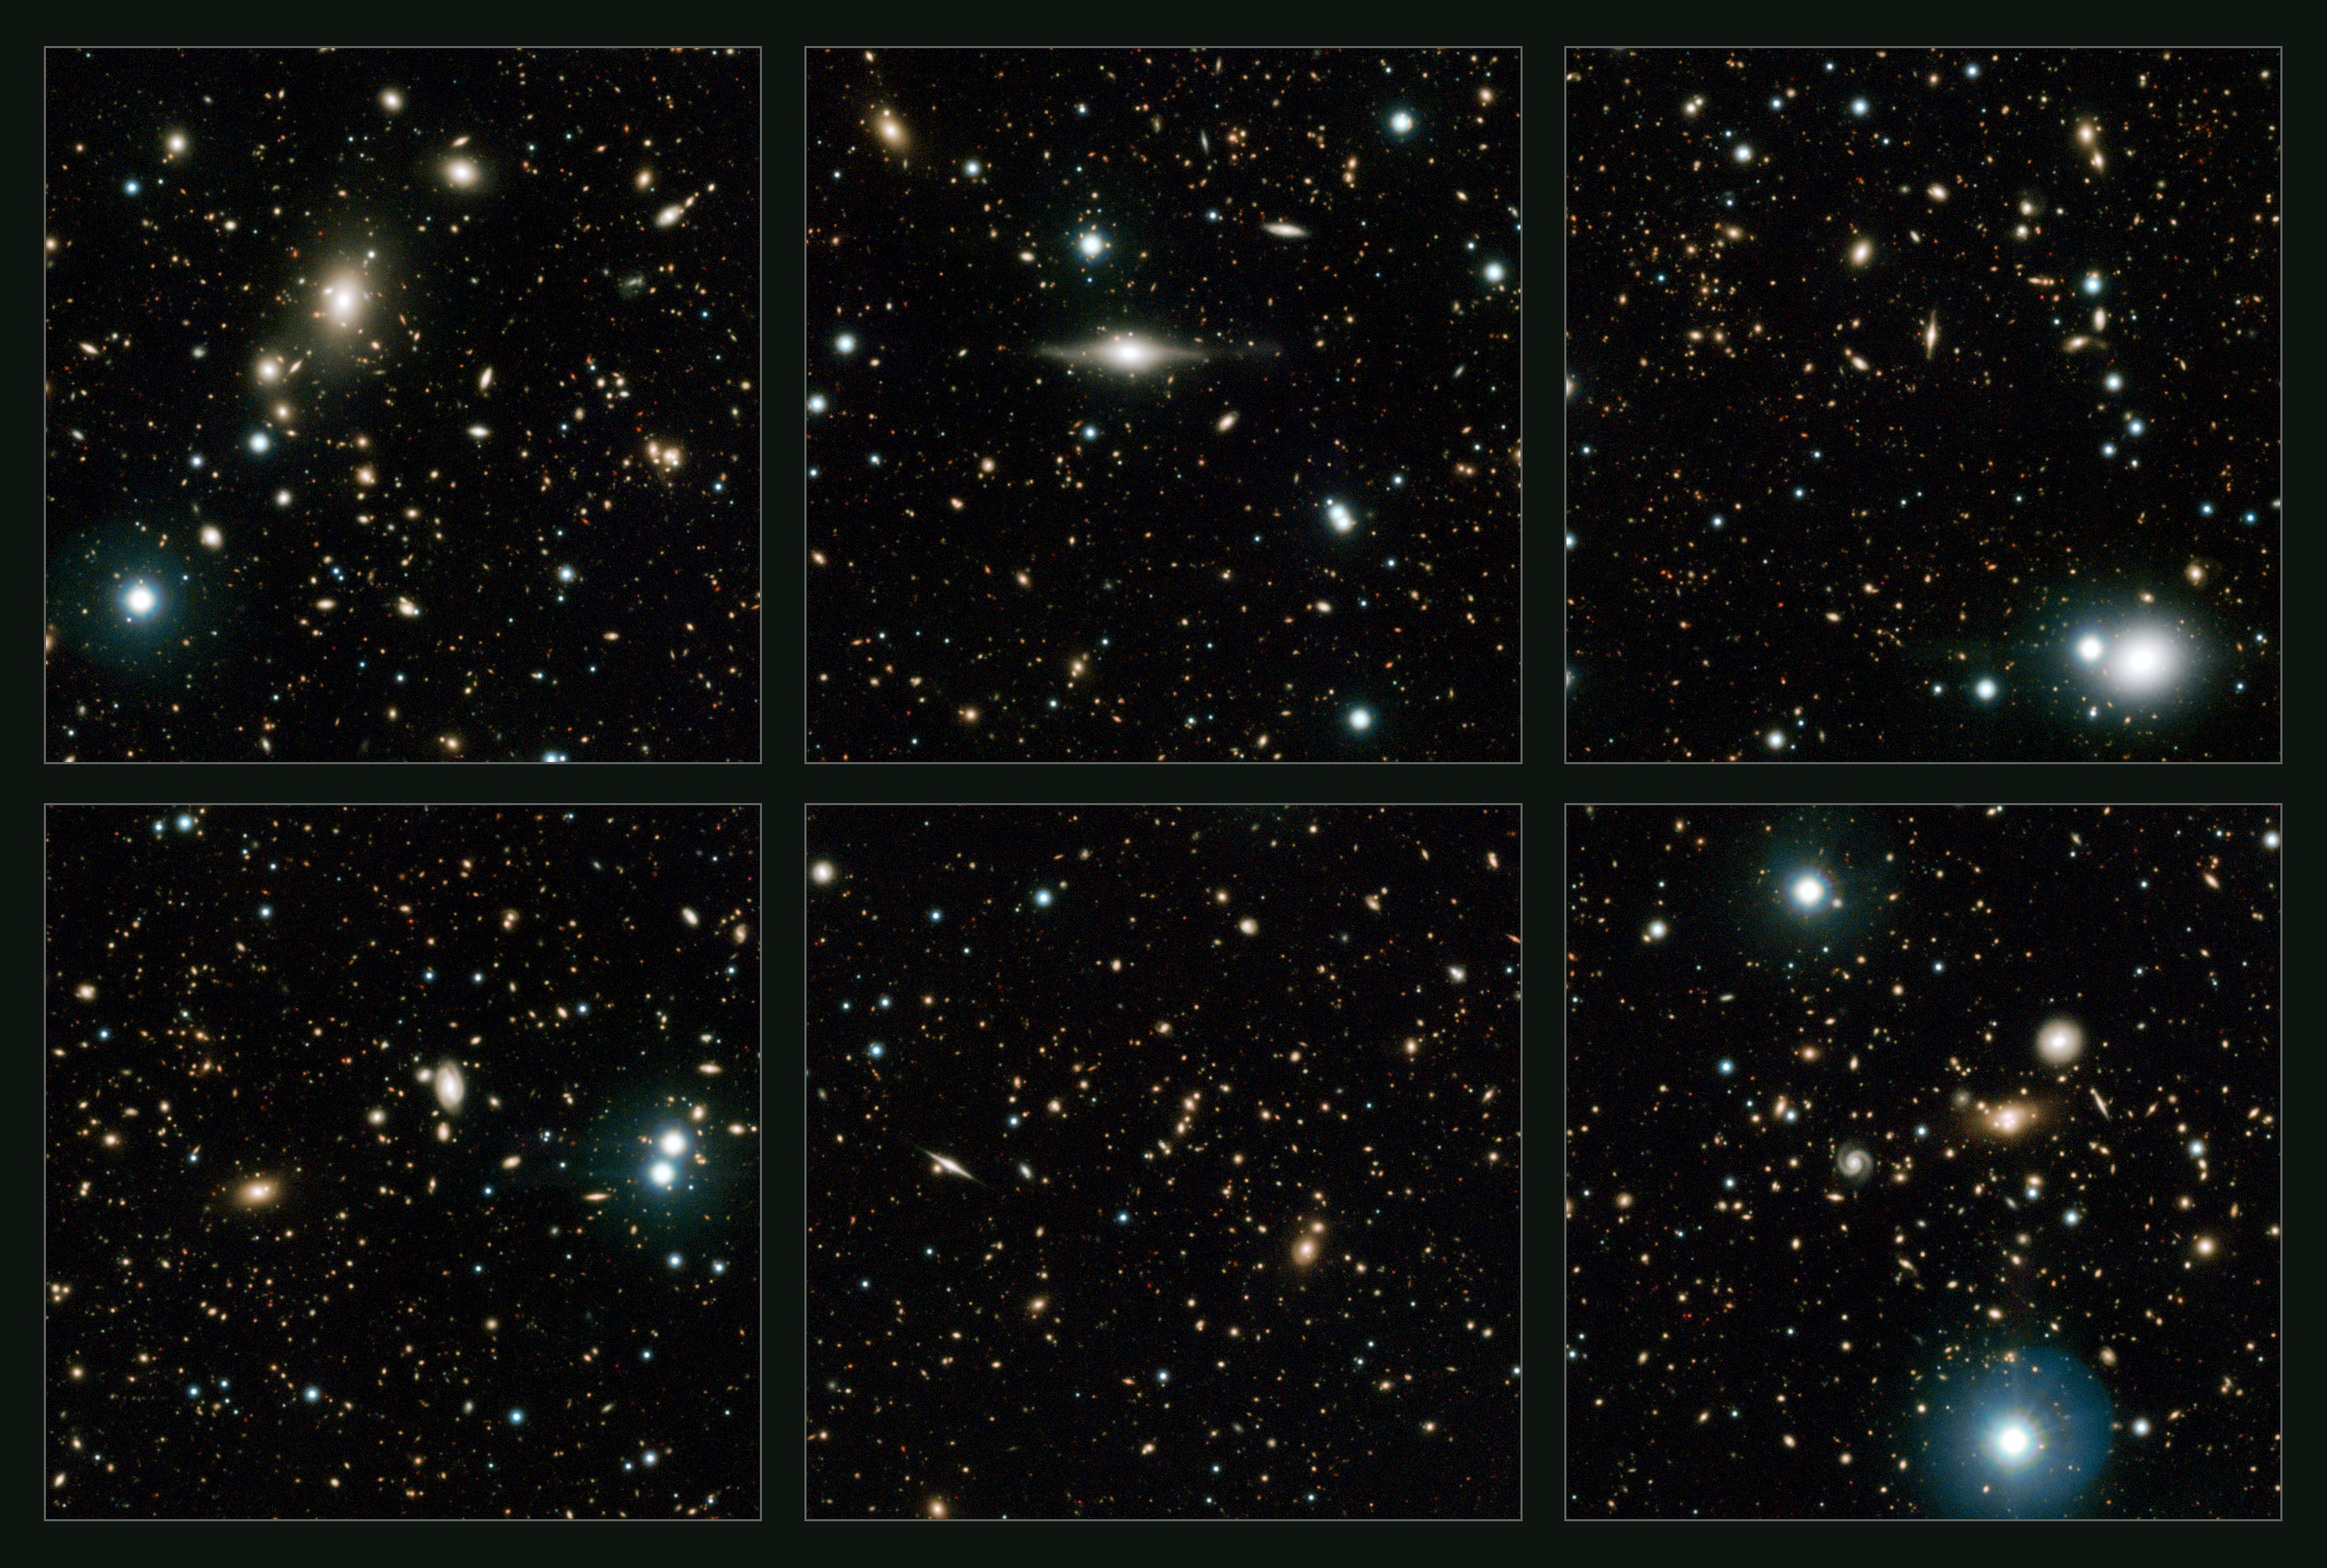

Highlights of VISTA’s deep infrared view of the COSMOS field

This view shows some highlights from widest deep view of the sky ever taken using infrared light, with a total effective exposure time of 55 hours. It was created by combining more than 6000 individual images from the VISTA survey telescope at ESO’s Paranal Observatory in Chile. This picture shows a region of the sky known as the COSMOS field in the constellation of Sextans (The Sextant).

Credit: ESO/UltraVISTA team. Acknowledgement: TERAPIX/CNRS/INSU/CASU